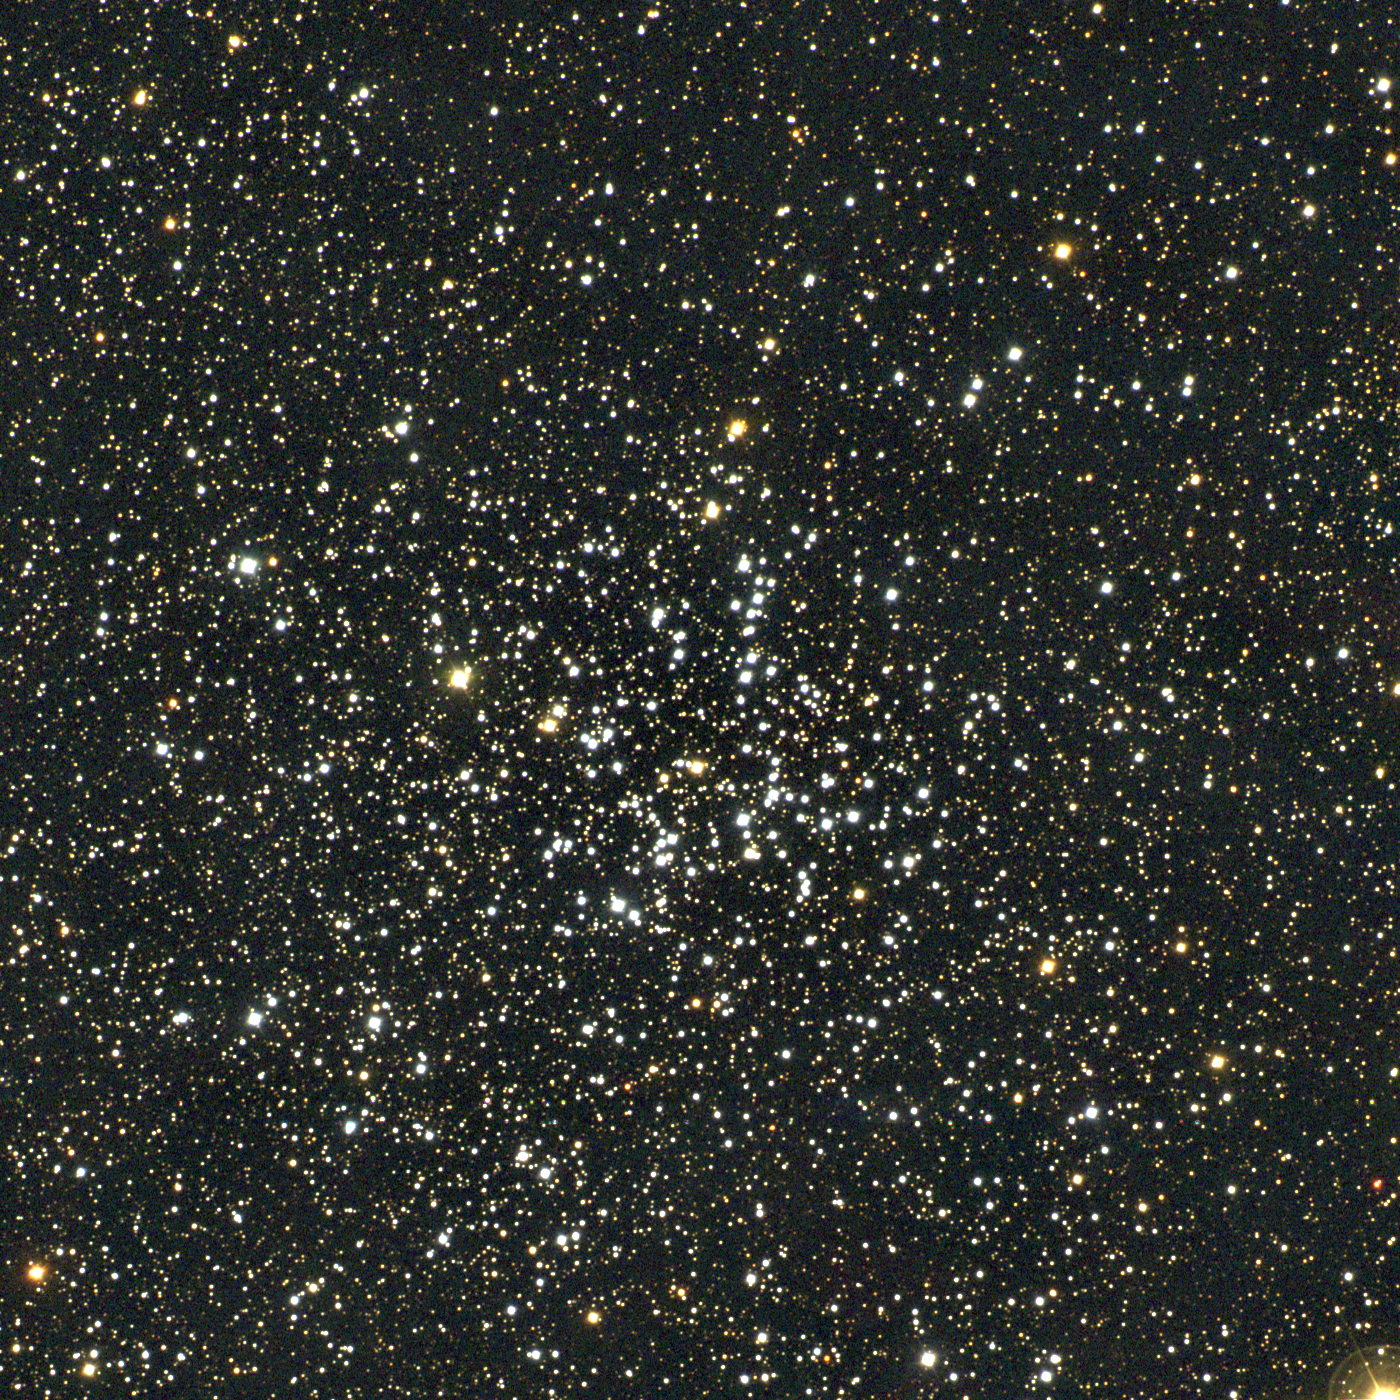

M38, NGC 1912

M38 is an open cluster in the constellation Auriga. Of intermediate age (about 200 million years) and somewhat over 4000 light-years away, M38 lies close to M36 and M37 on the sky and was discovered by several people before Messier added it to his list. More fanciful eyes consider that its brightest stars form a pattern resembling an oblique cross, or the Greek letter pi. This approximately true-color picture was created from twelve images taken in January 1997 using BVR colors, at the Burrell Schmidt telescope of Case Western Reserve University's Warner and Swasey Observatory located on Kitt Peak, near Tucson, Arizona. Image size 47.4 arc minutes.

Credit: NOIRLab/NSF/AURA